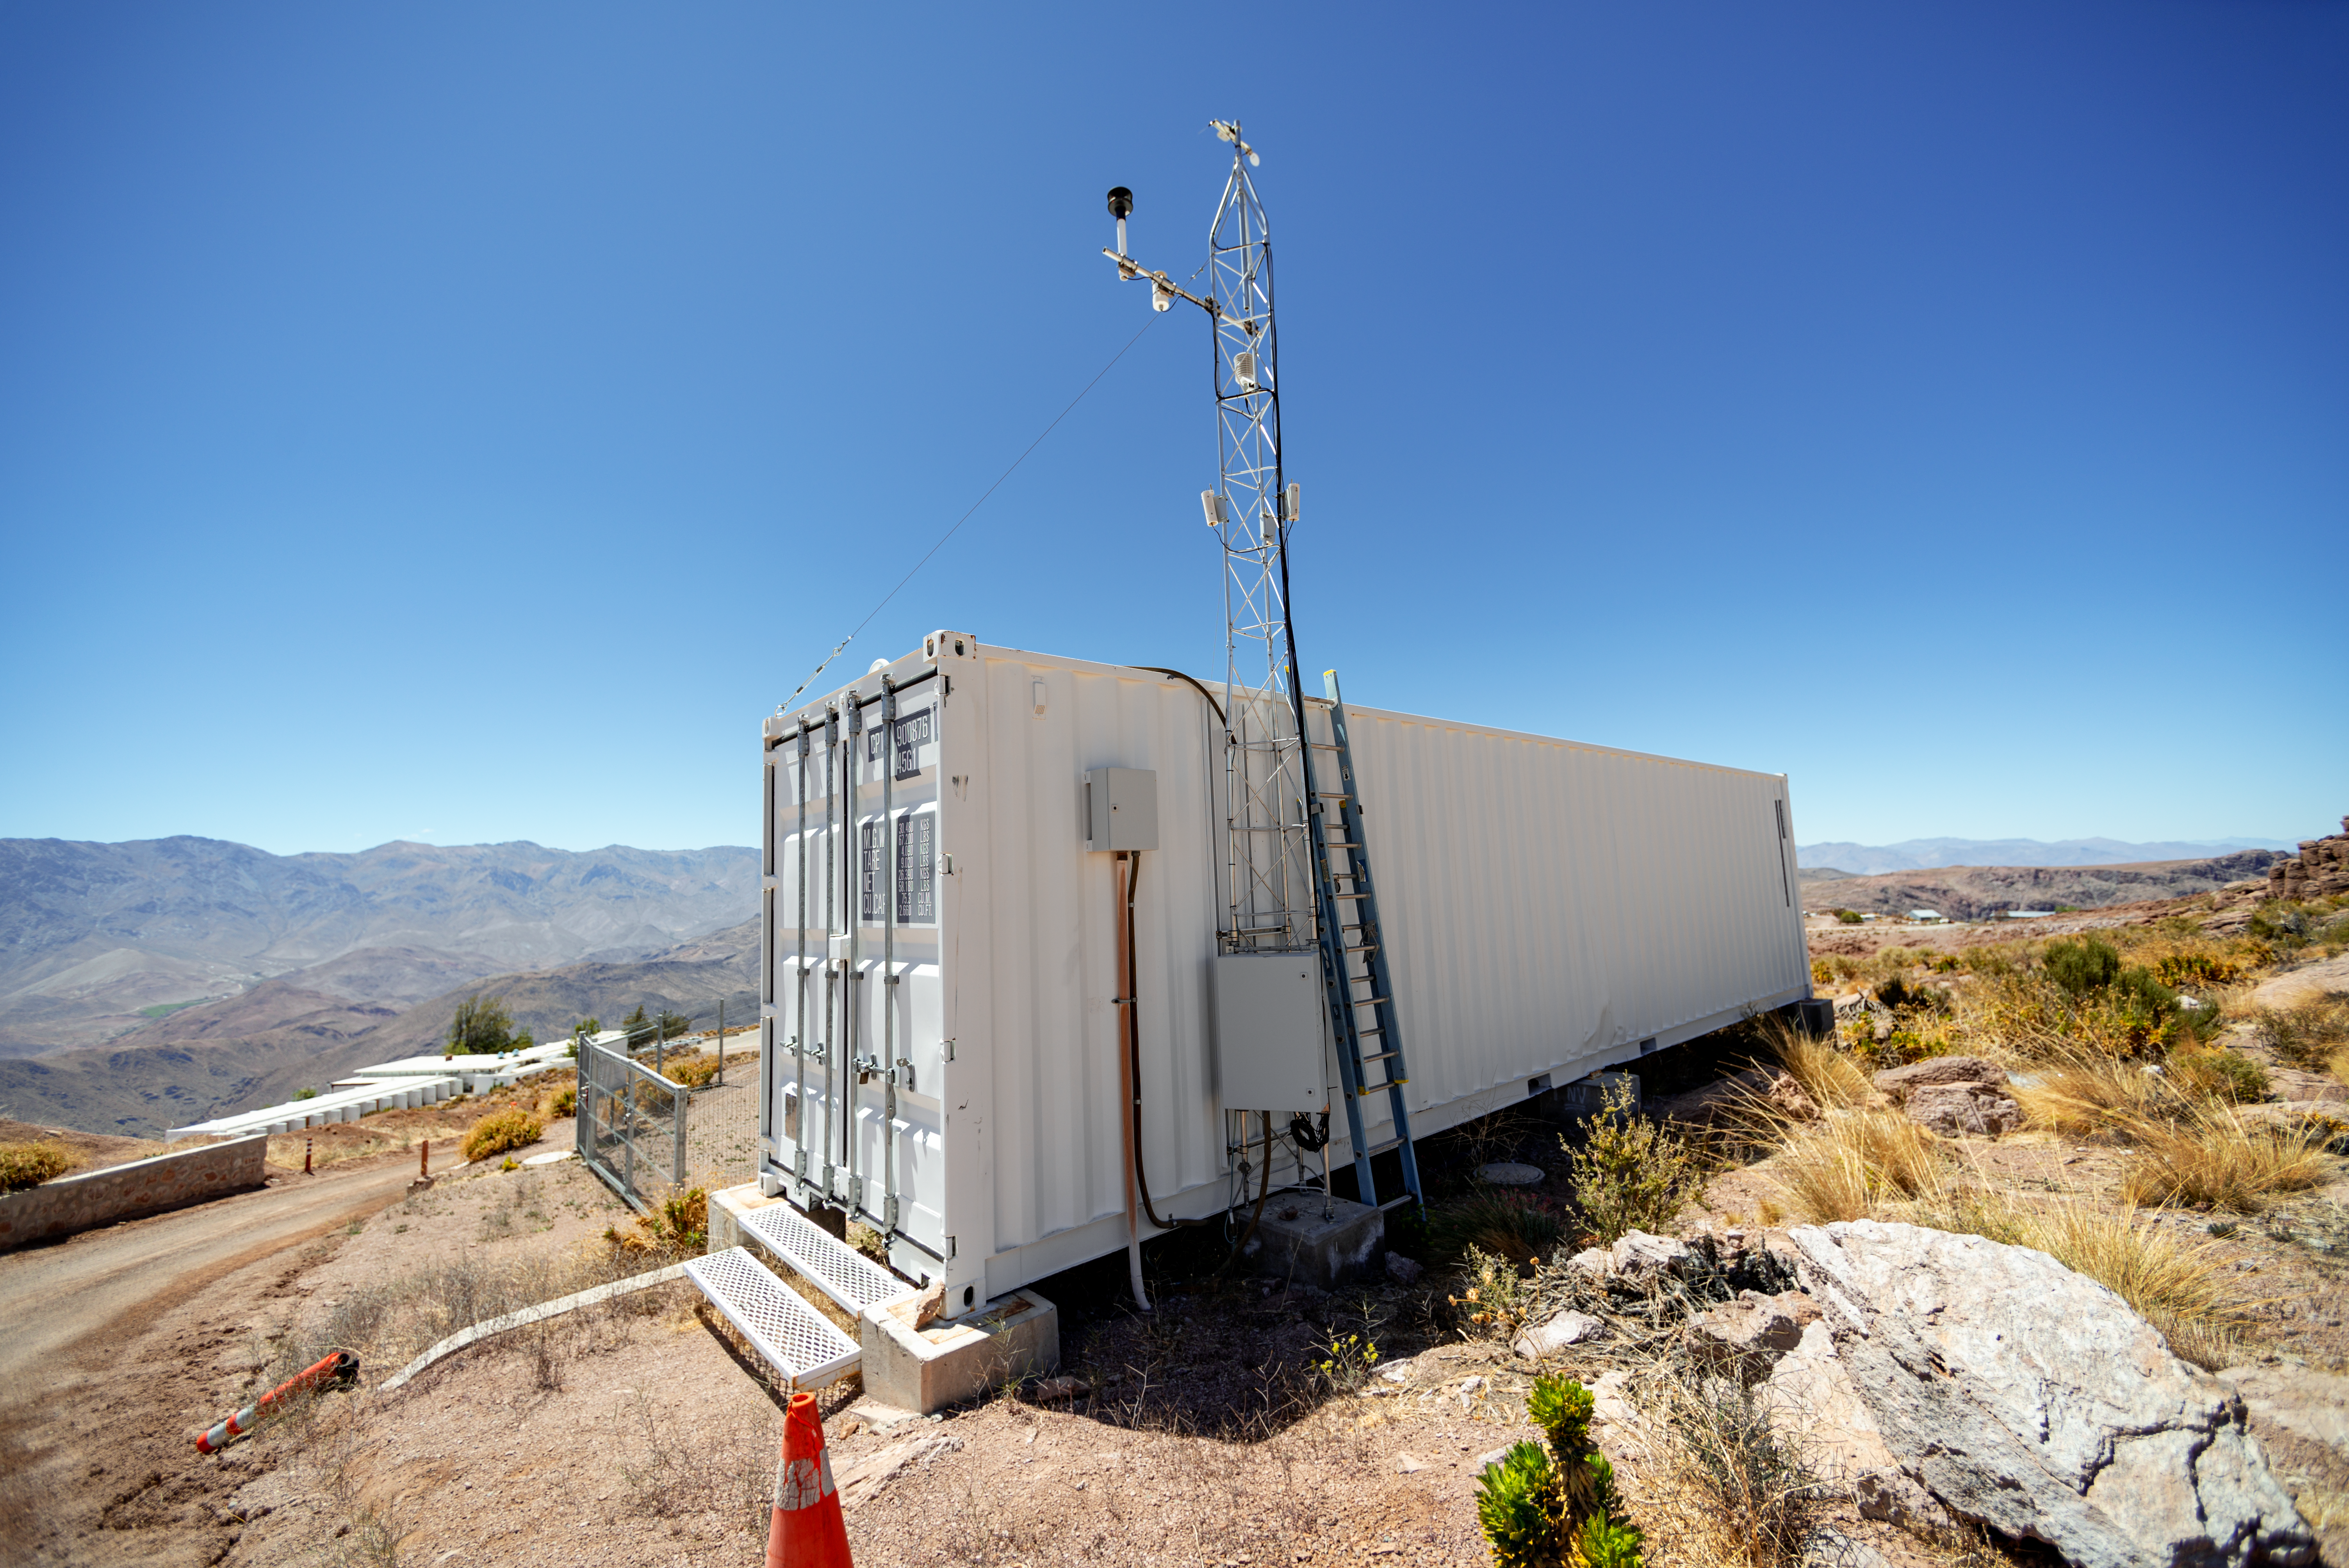

Las Cumbres Observatory 'Igloo'

This air-conditioned enclosure, nicknamed the "Igloo," contains an echelle spectrograph that is part of the Las Cumbres Observatory global telescope network.

Credit: CTIO/NOIRLab/NSF/AURA